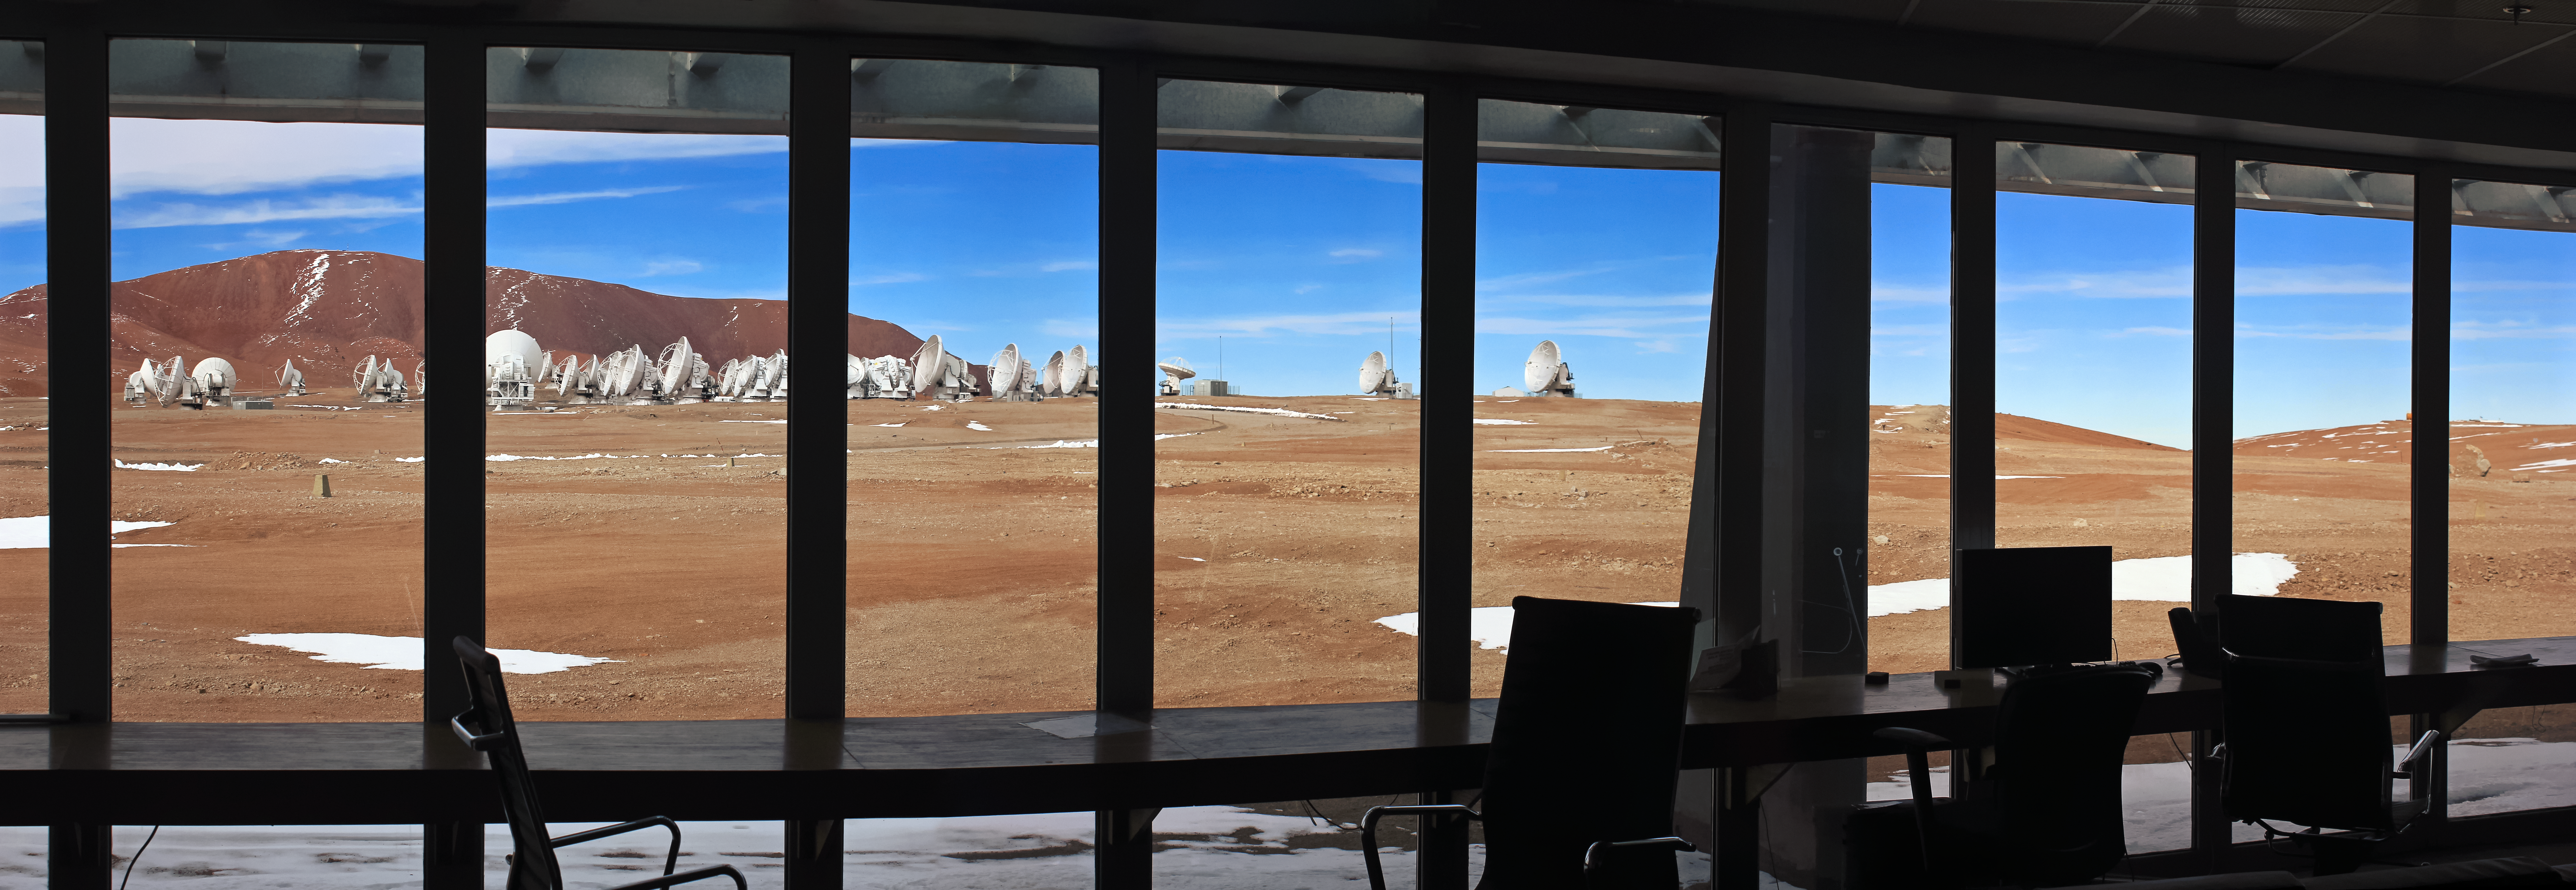

The view from the AOS Technical Building

This is the view out of the ALMA Array Operations Site (AOS) Technical Building, the second highest building in the world. Sitting at an altitude of 5000 metres atop the Chajnantor Plateau in the Chilean Andes, this building houses one of the most powerful supercomputers in the world. The ALMA correlator enables the ALMA antennas, many of which can be seen in this spectacular shot, to work together as a single, giant telescope.

Credit: D. Schreiner and S. Degezelle/ESO